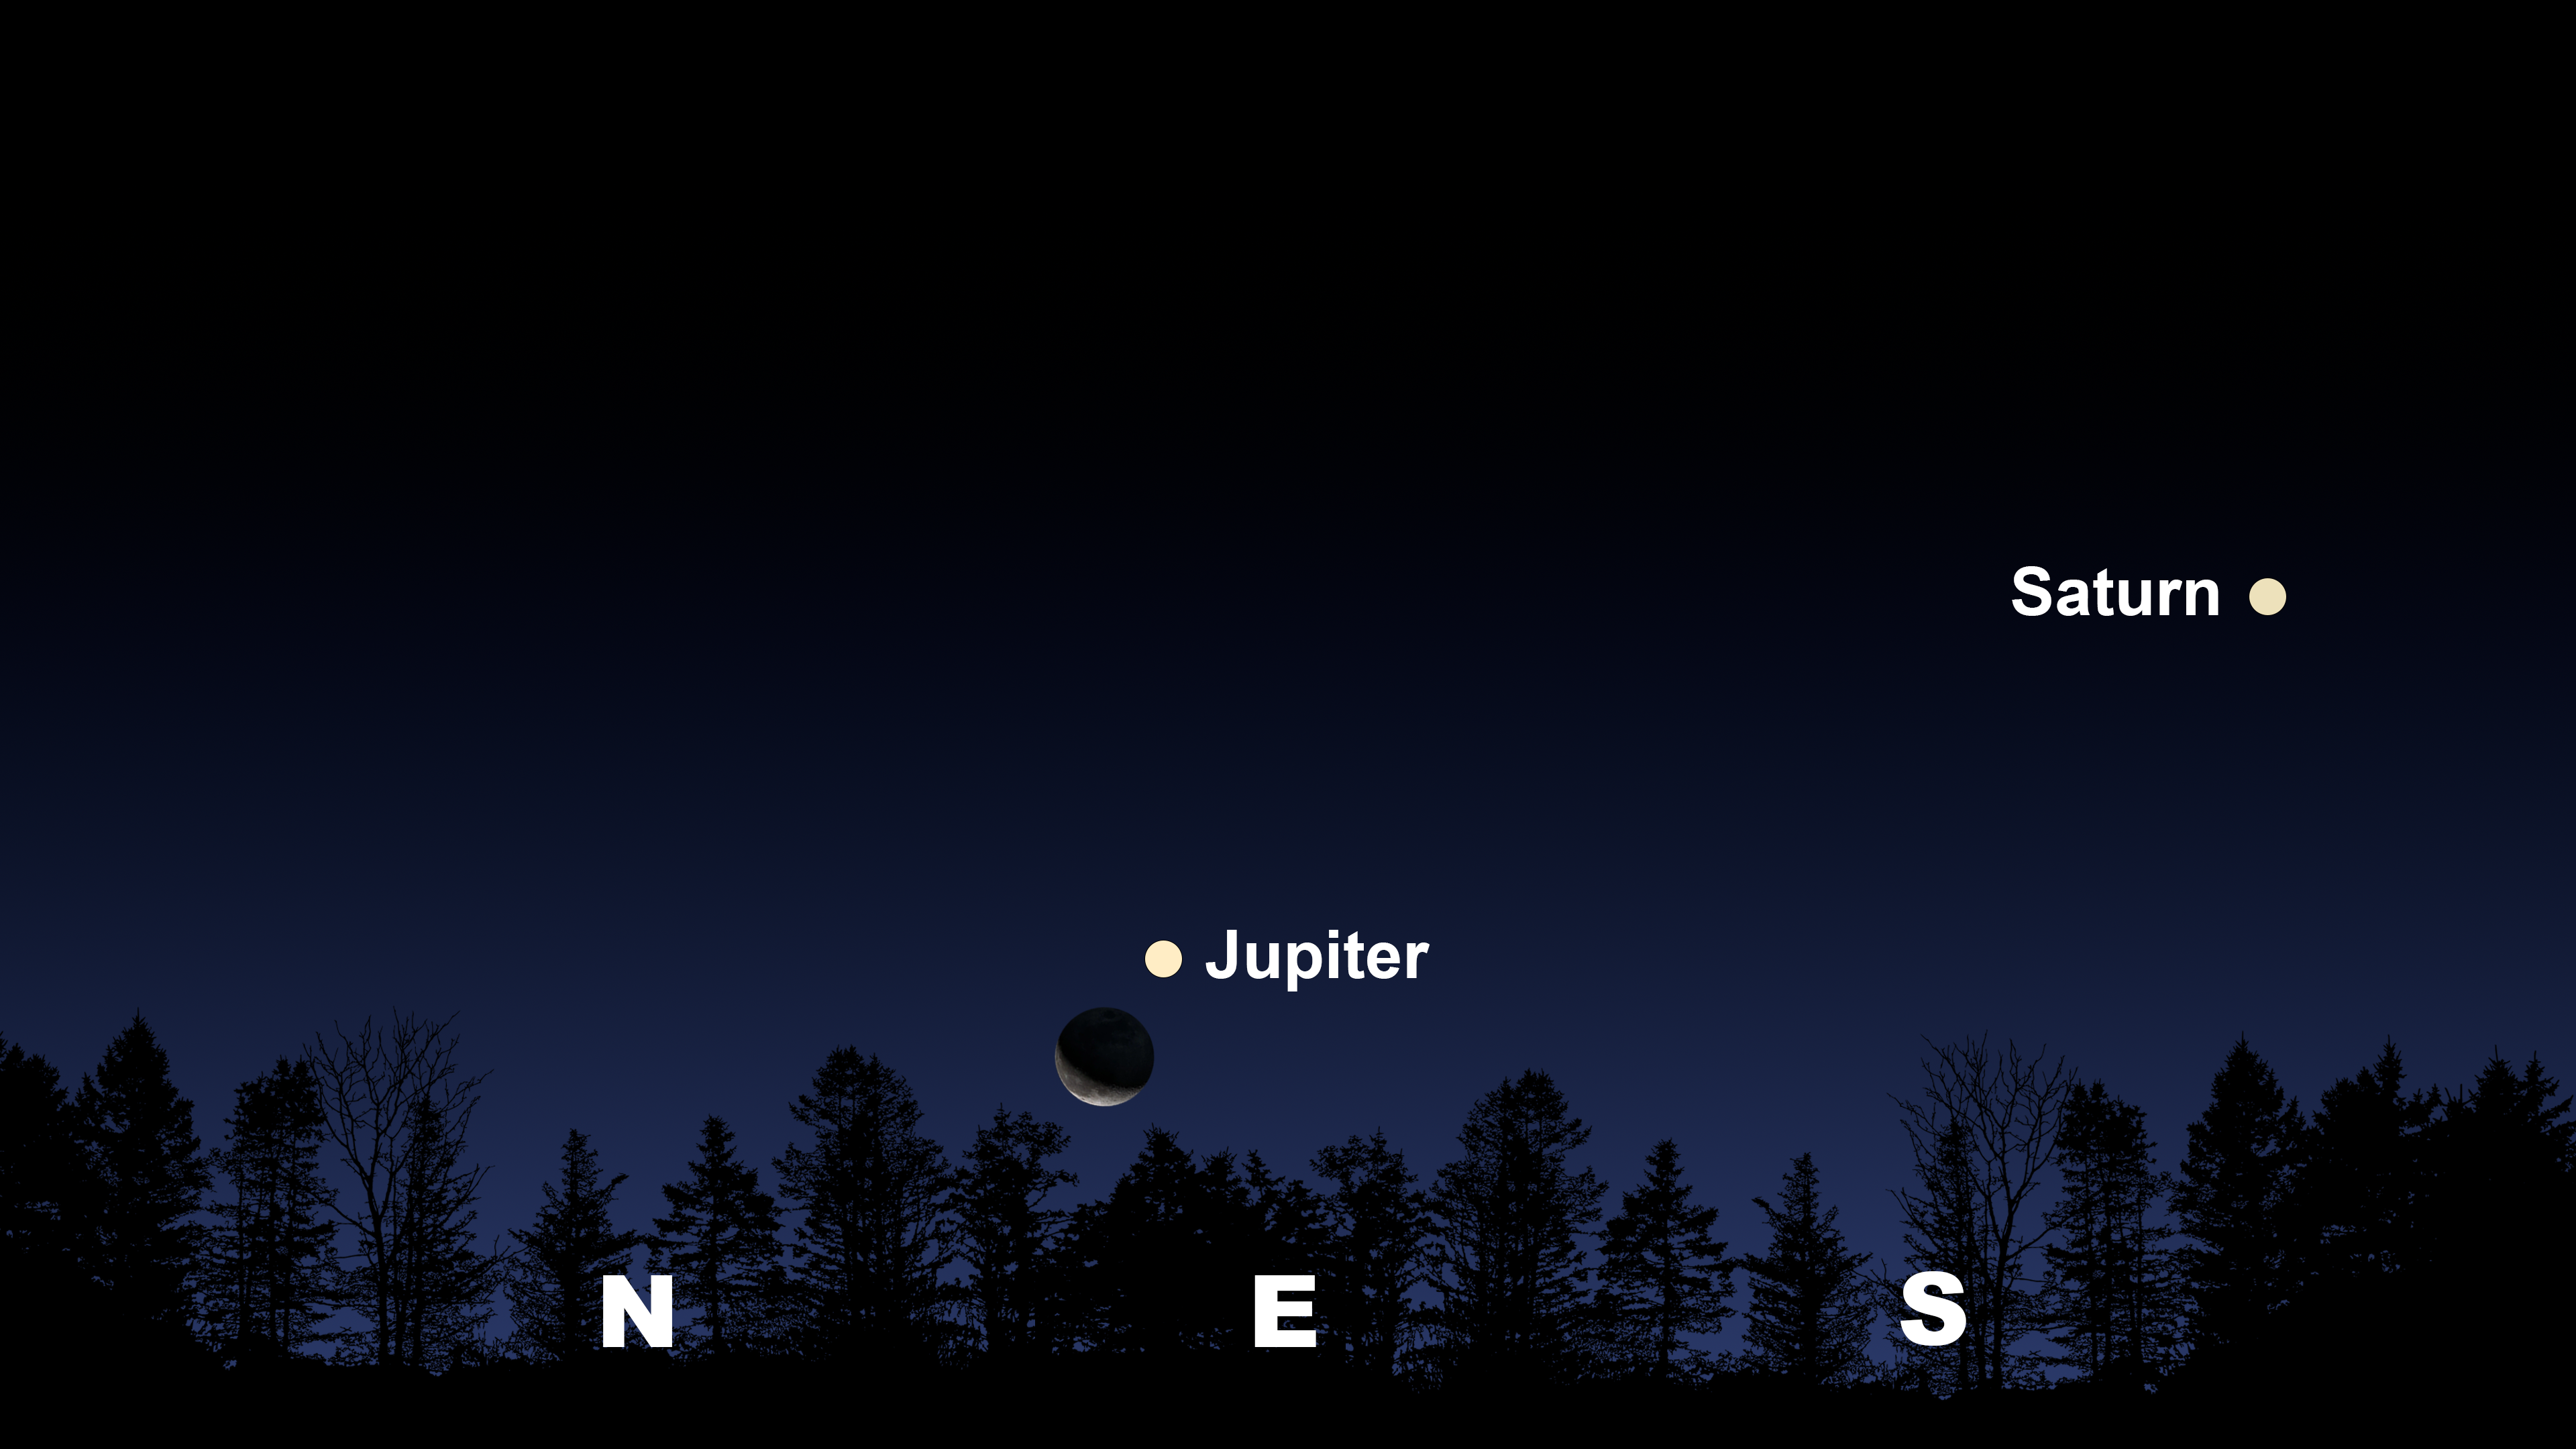

The night sky after the Moon and Jupiter rise 10 degrees above the horizon, as seen from Tucson at 1:00 a.m. MST on 14 October.

The night sky after the Moon and Jupiter rise 10 degrees above the horizon, as seen from Tucson at 1:00 a.m. MST on 14 October. La Serena will have a similar view at 4:15 a.m. CLT. Hilo will have a similar view at 1:30 a.m. HST.

Credit: NOIRLab/NSF/AURA/Stellarium/J. Davis